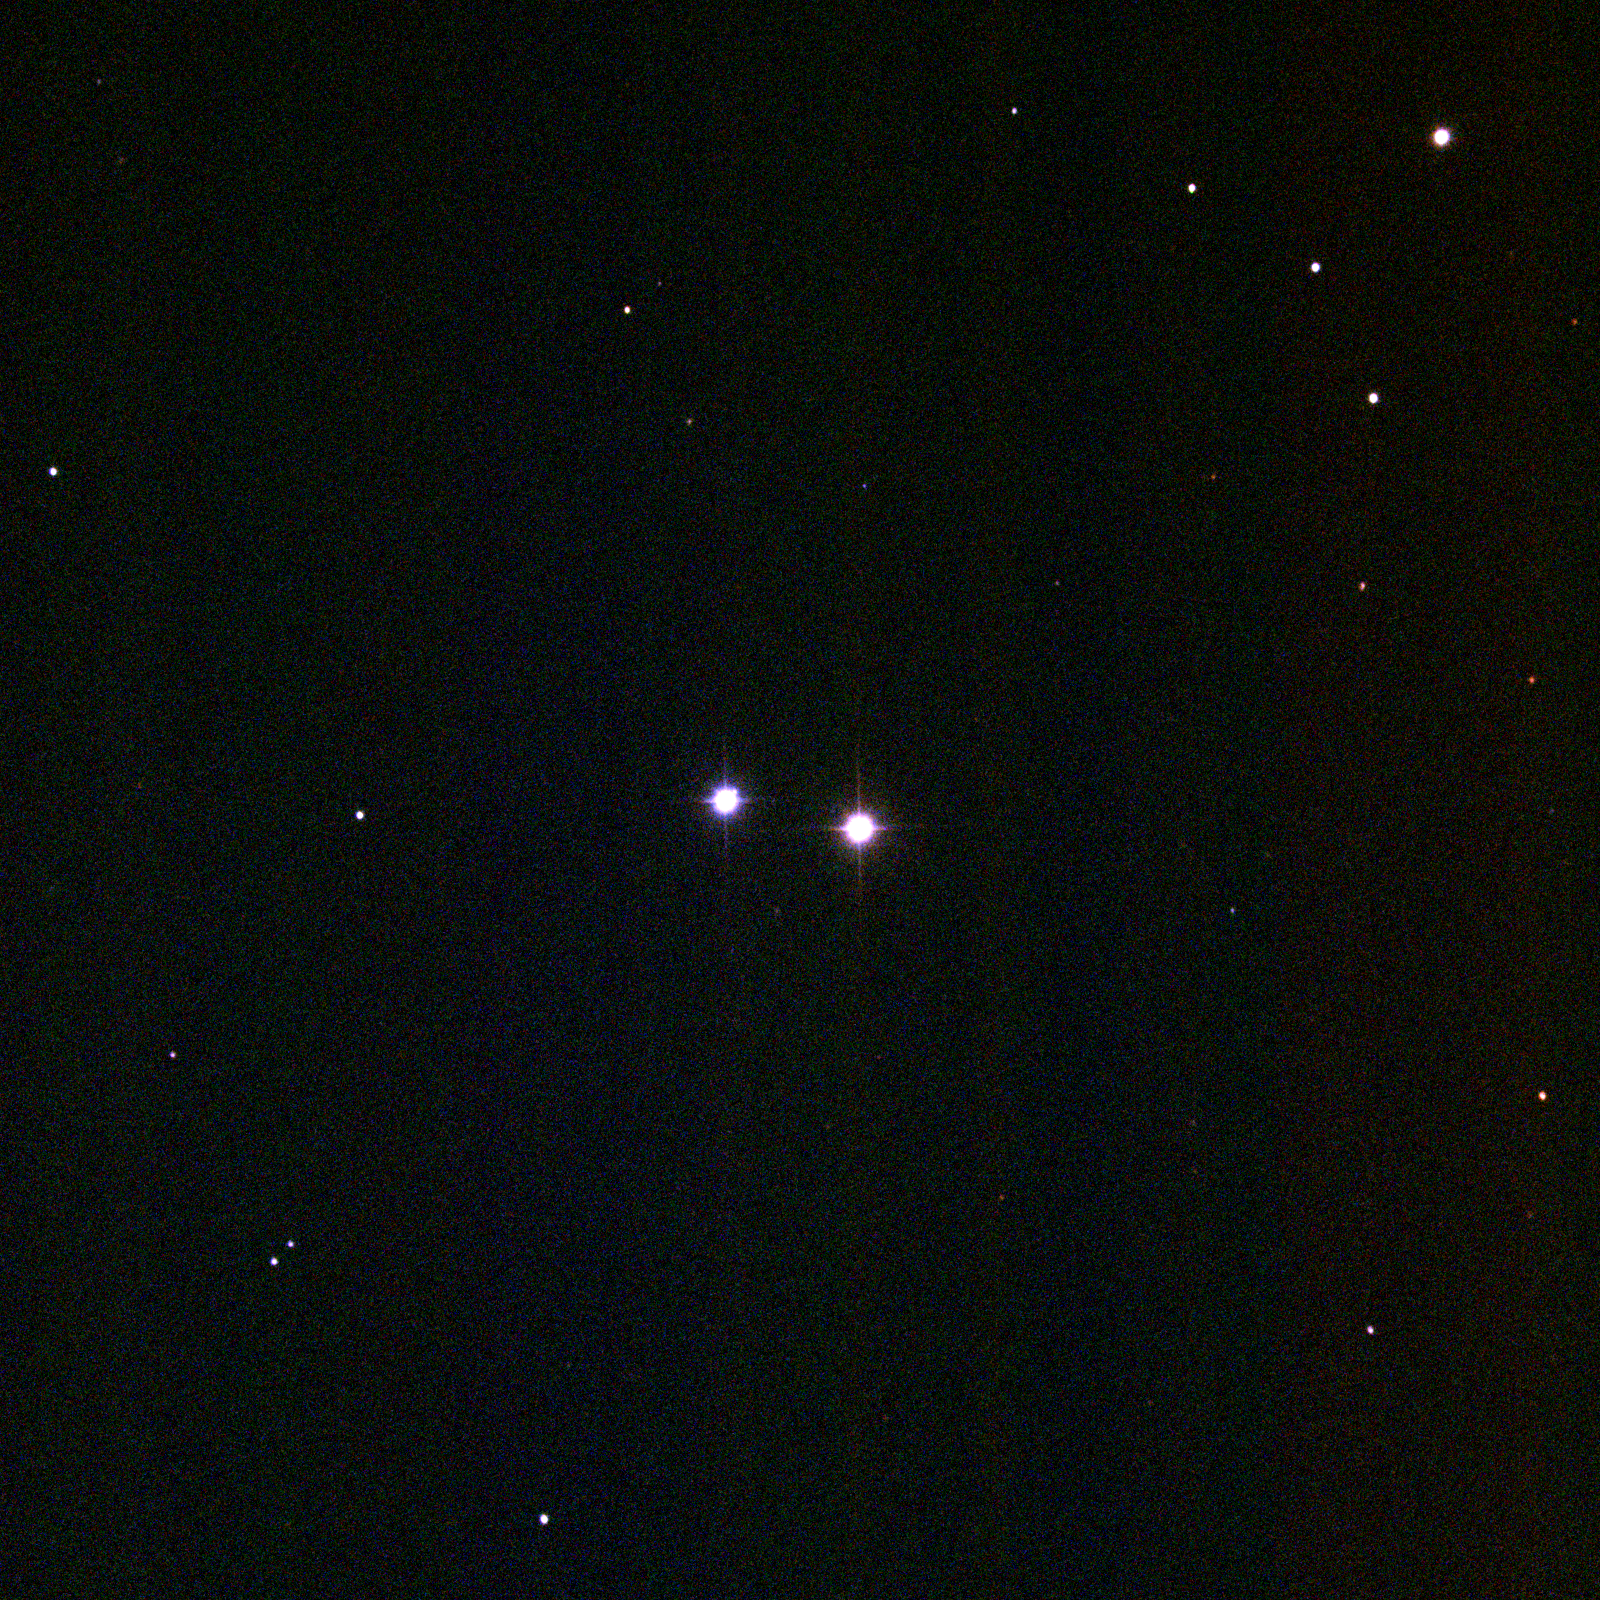

M40 (Winnecke 4)

M40 is a faint double star cataloged by Messier while searching for a nebula reported in error by Hevelius. This indicates some of the shortcomings of Messier's work which, while ground breaking and of inestimable value, was somewhat less than systematic. The pair was re-observed in 1863 and entered in the catalog compiled by A. Winnecke of the Pulkovo Observatory. M40 is several hundred light-years away and the two stars are probably close to, or only a few times, solar luminosity. KPNO 0.9-meter CCD image at f13.5, February 1996.

Credit: NOIRLab/NSF/AURA